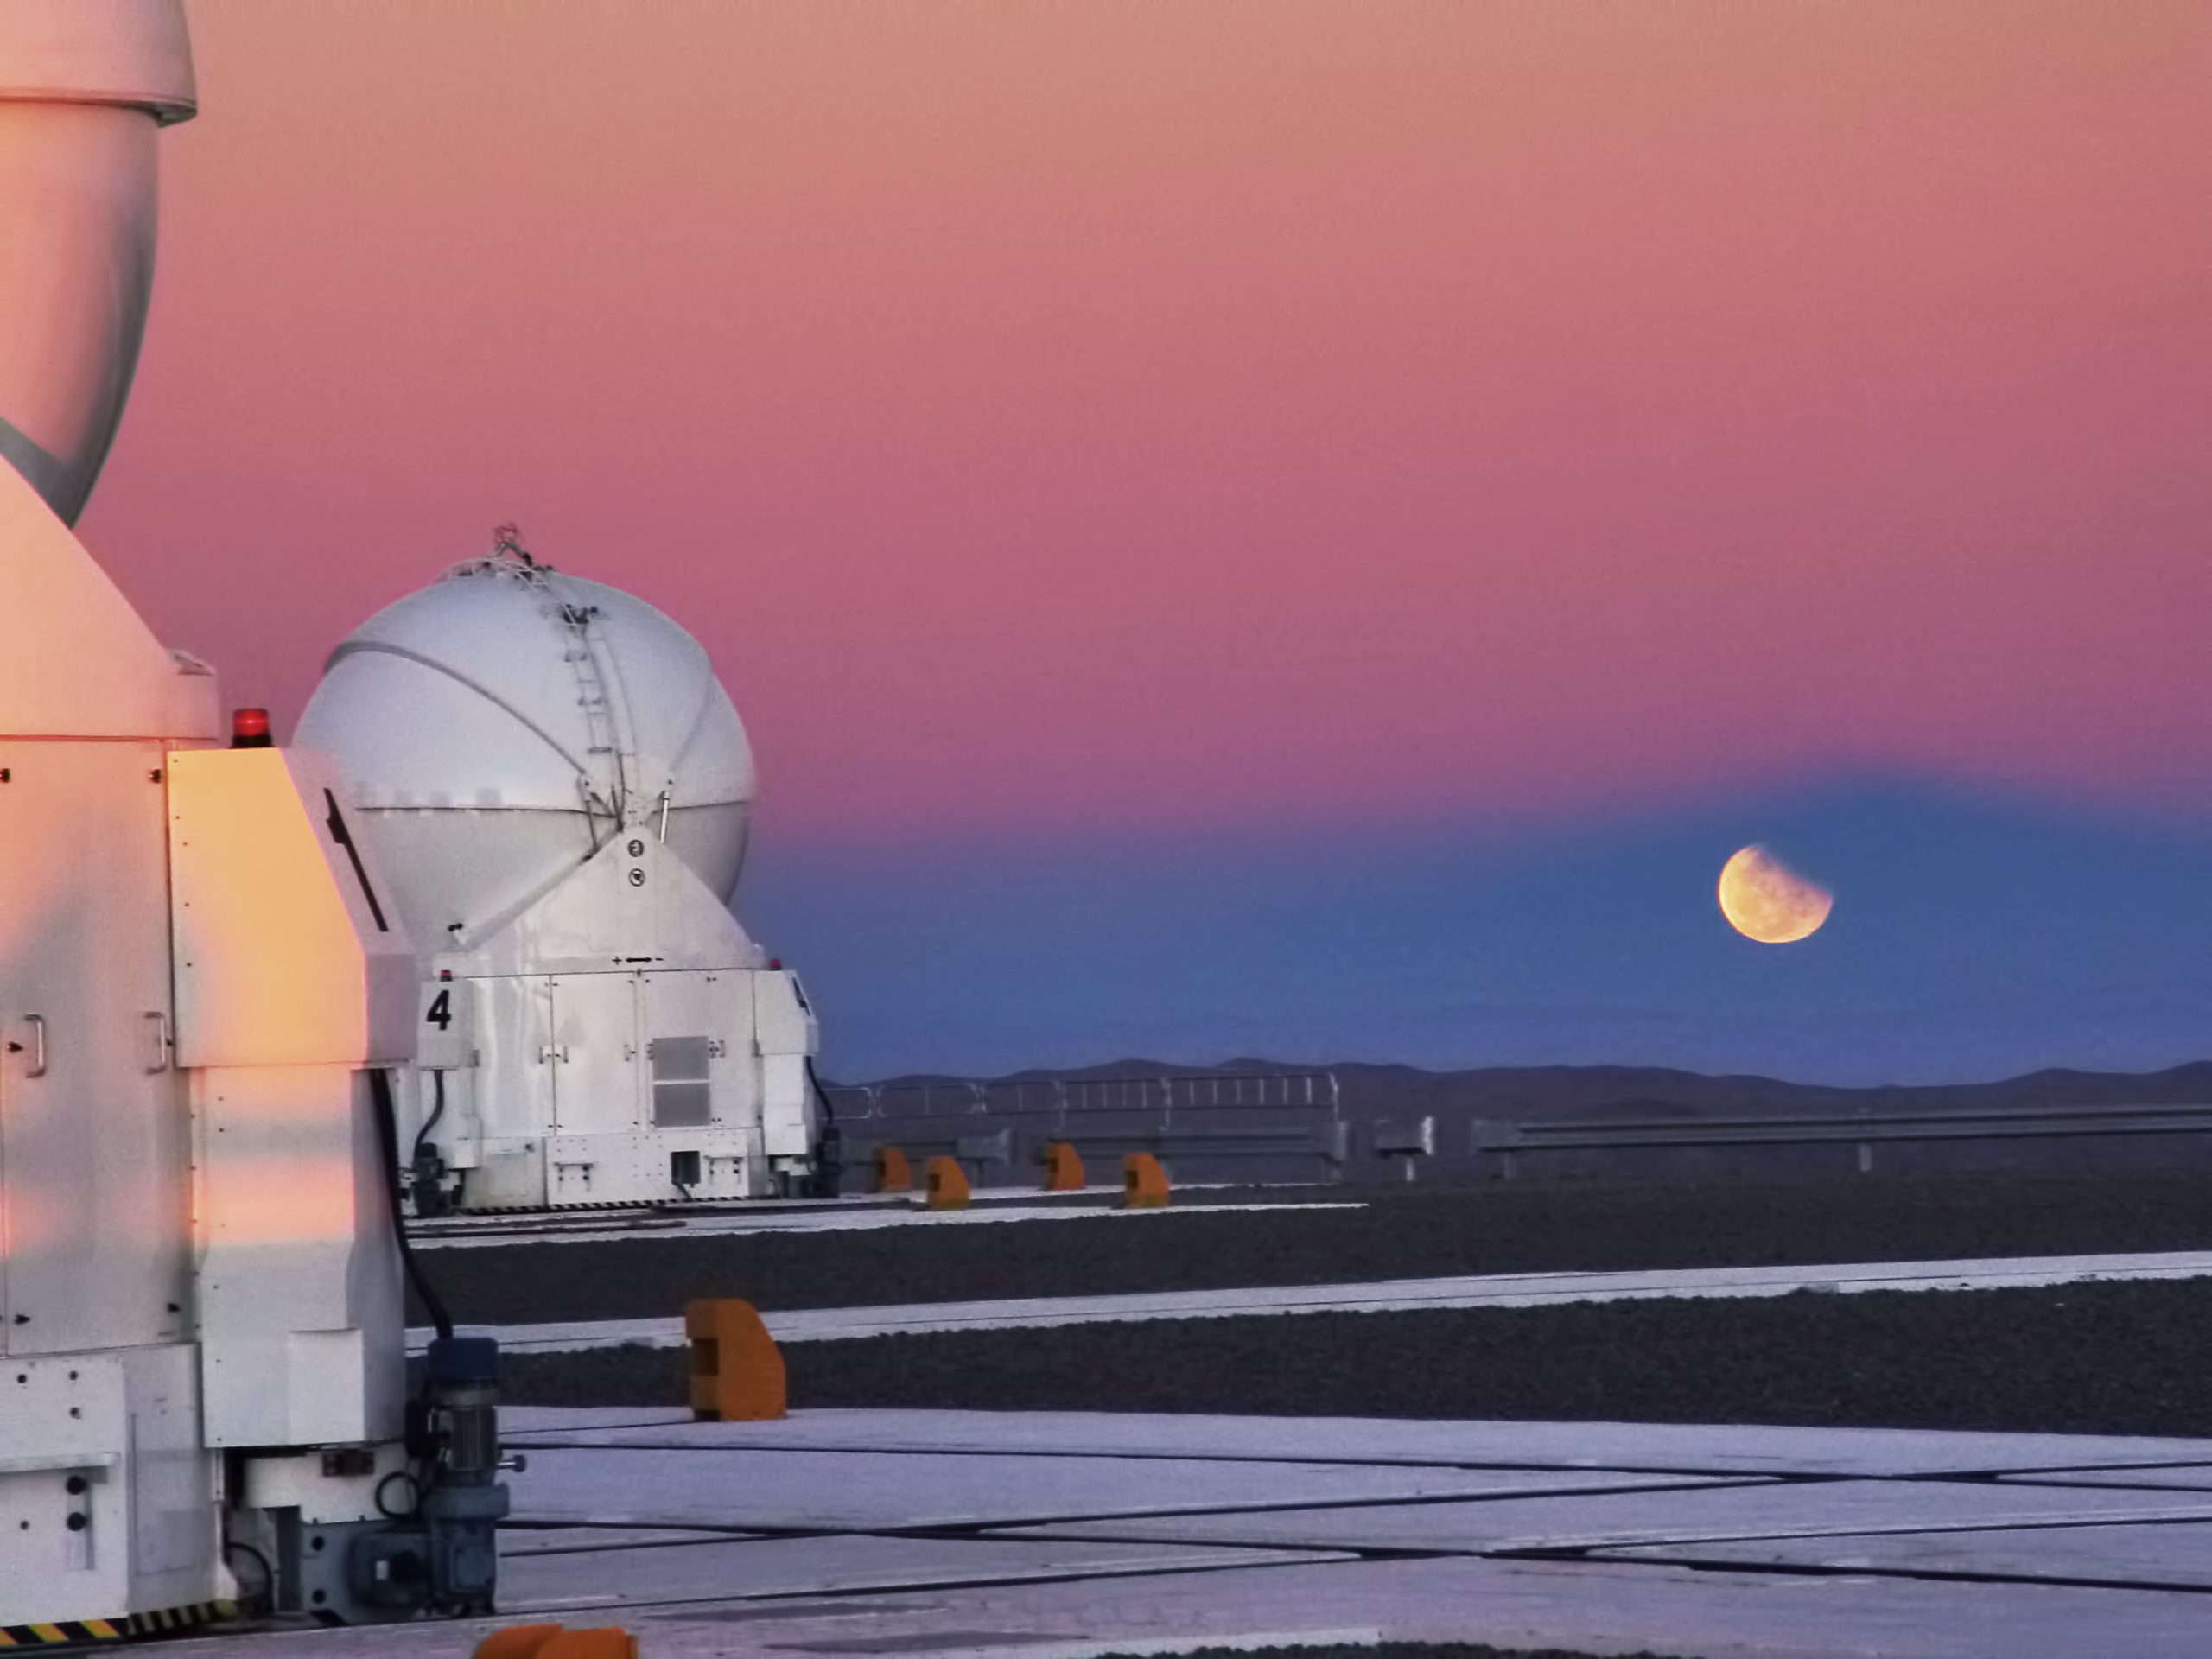

Lunar eclipse at Paranal

Partial lunar eclipse seen from the VLT platform on 14 August 2008.

Credit: ESO